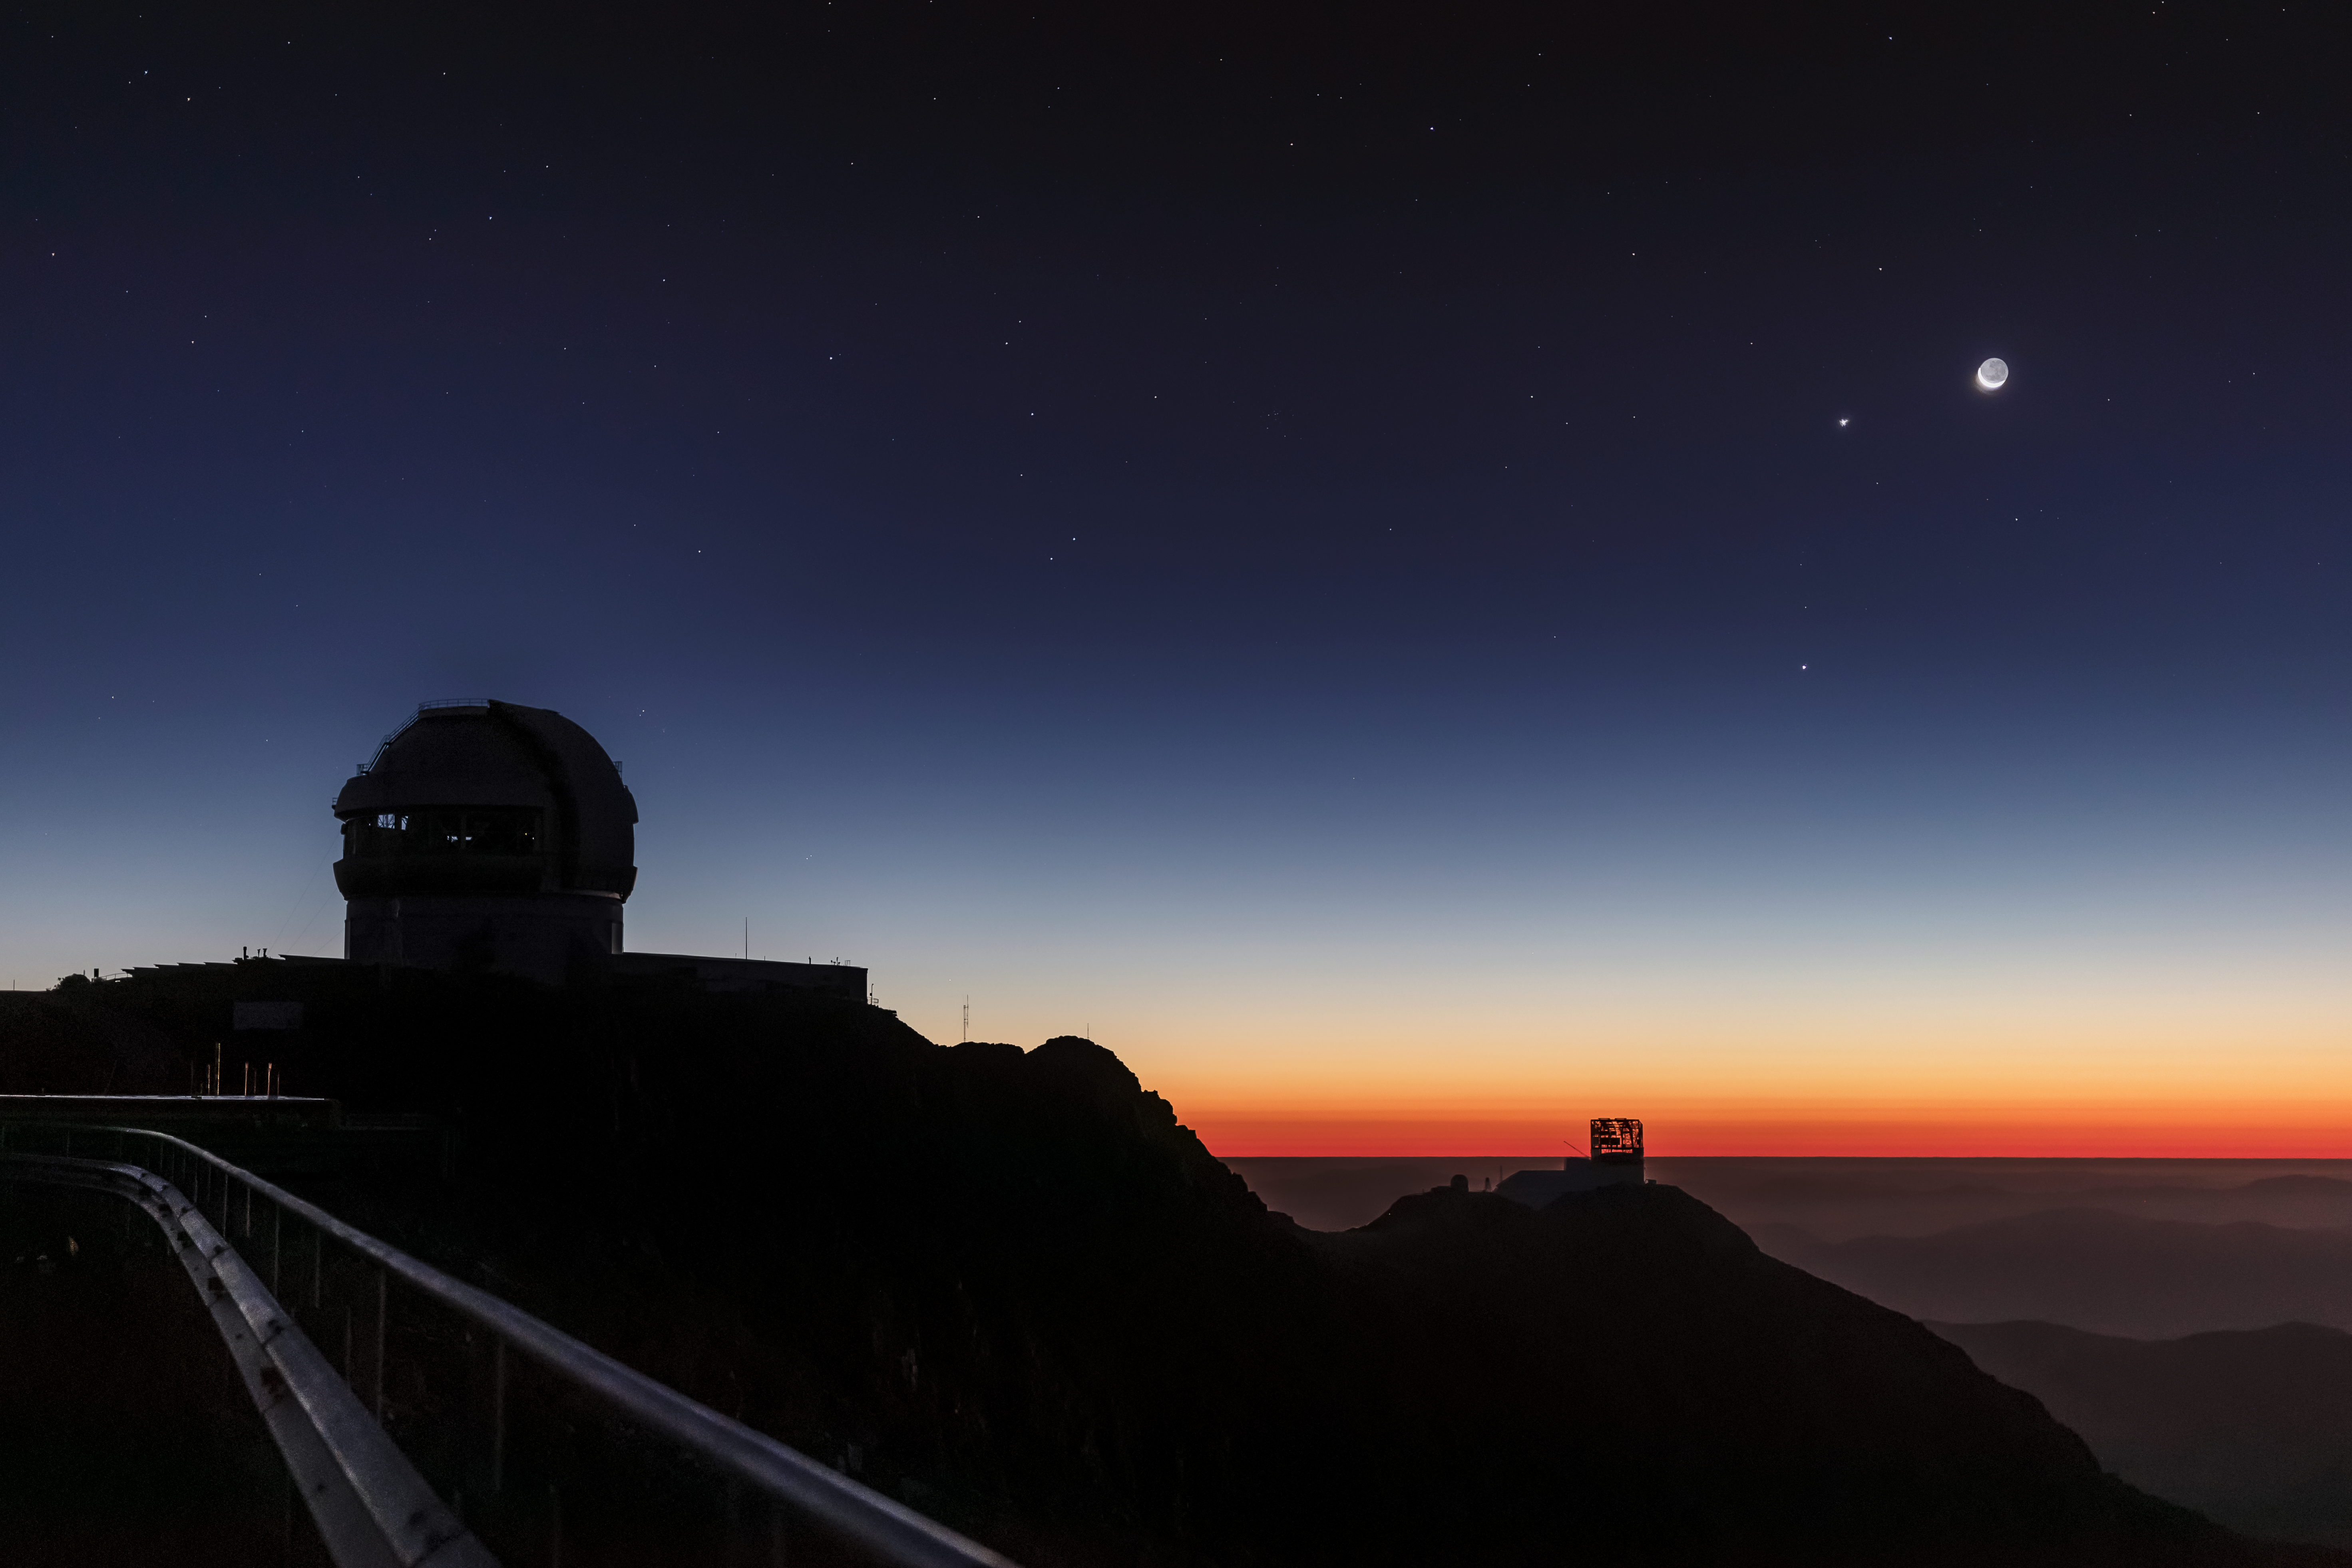

Convergence Over Cerro Pachón

Jupiter, Venus and the Moon Converge over Observatories: Southern Astrophysical Research (SOAR) Telescope operator Carlos Corco obtained this image of the recent conjunction of Jupiter, Venus and the Moon (right) over the 8-meter Gemini South telescope (left) on Cerro Pachón in Chile. A conjunction is the apparent meeting of two or more celestial bodies in the night sky. Also visible (in the distance, just right of center) is the silhouette of the Large Synoptic Survey Telescope (LSST) which is currently under construction. In late 2022, LSST is slated to begin an unprecedented, decade-long, survey of the night sky in optical wavelengths, surveying the entire visible sky every few nights. Using an 8.4-meter mirror (with an effective aperture of about 6.7 meters) and the largest digital camera ever fabricated for optical astronomy, LSST will shed light on astronomical questions ranging from the nature of dark matter and dark energy to the contents of our own Solar System.

Credit: NOIRLab/NSF/AURA/Carlos Corco